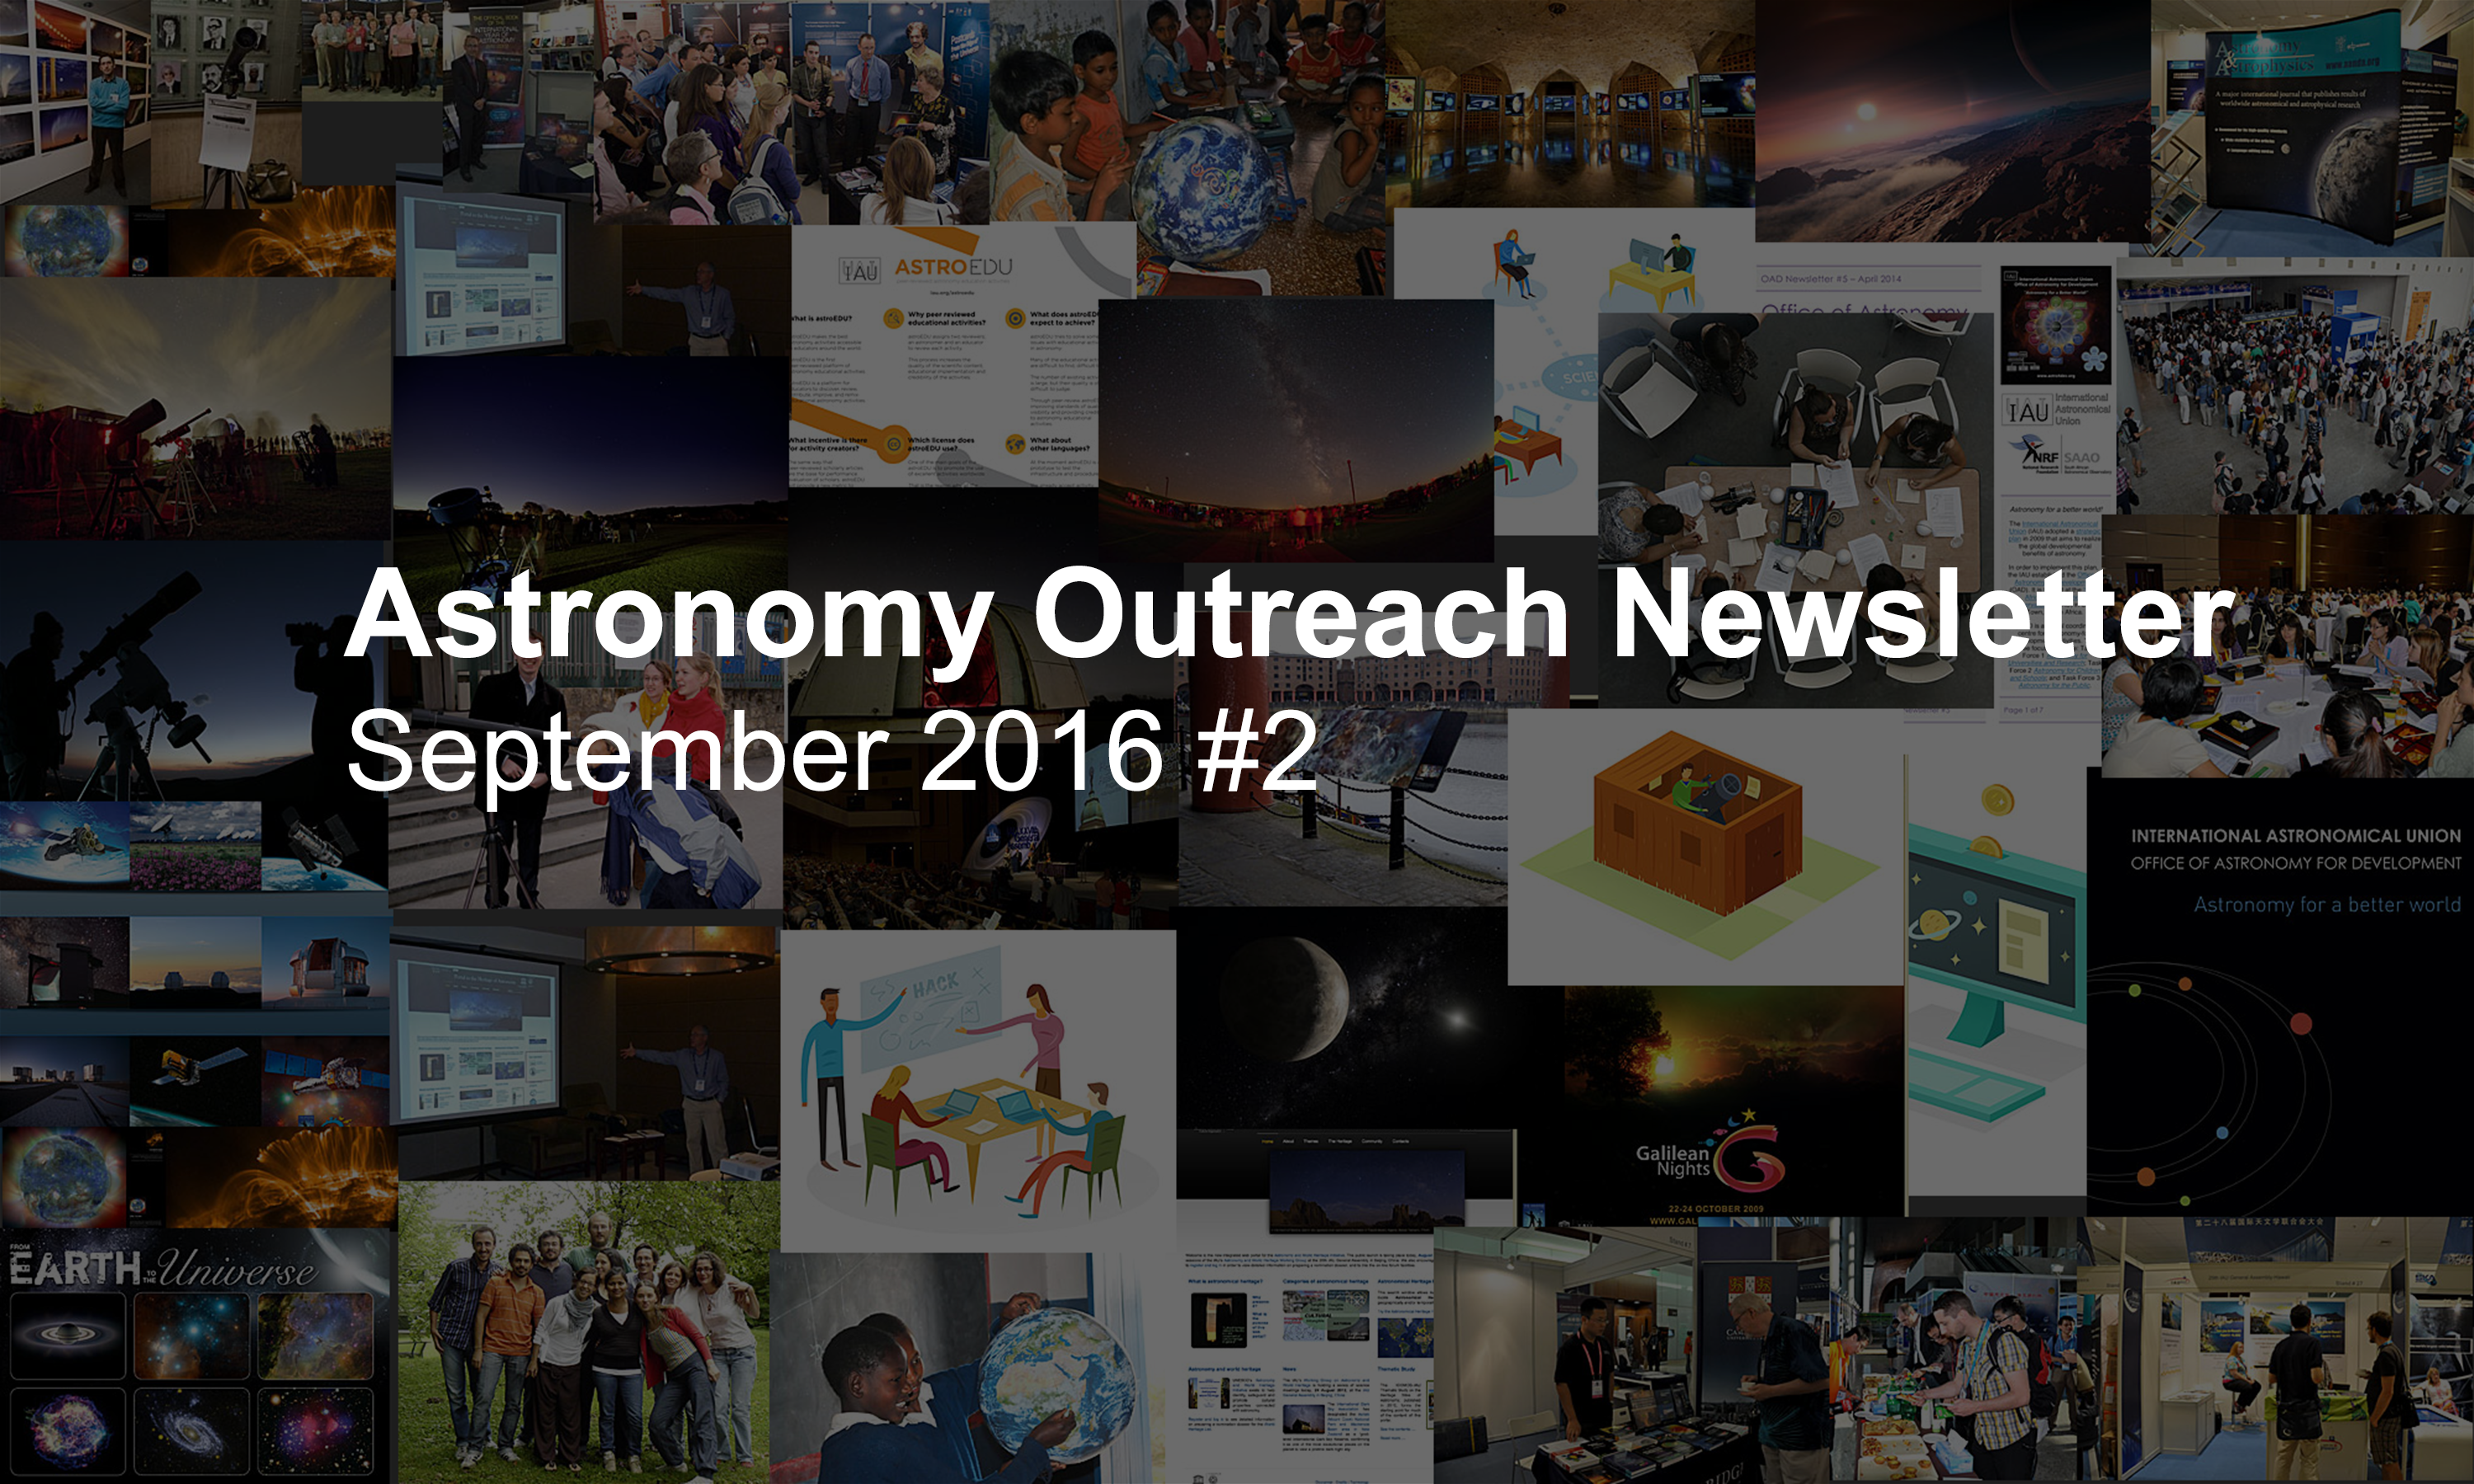

IAU Astronomy Outreach Newsletter #18 2016 (September 2016 #2)

IAU Astronomy Outreach Newsletter #18 2016 (September 2016 #2).

Credit: IAU